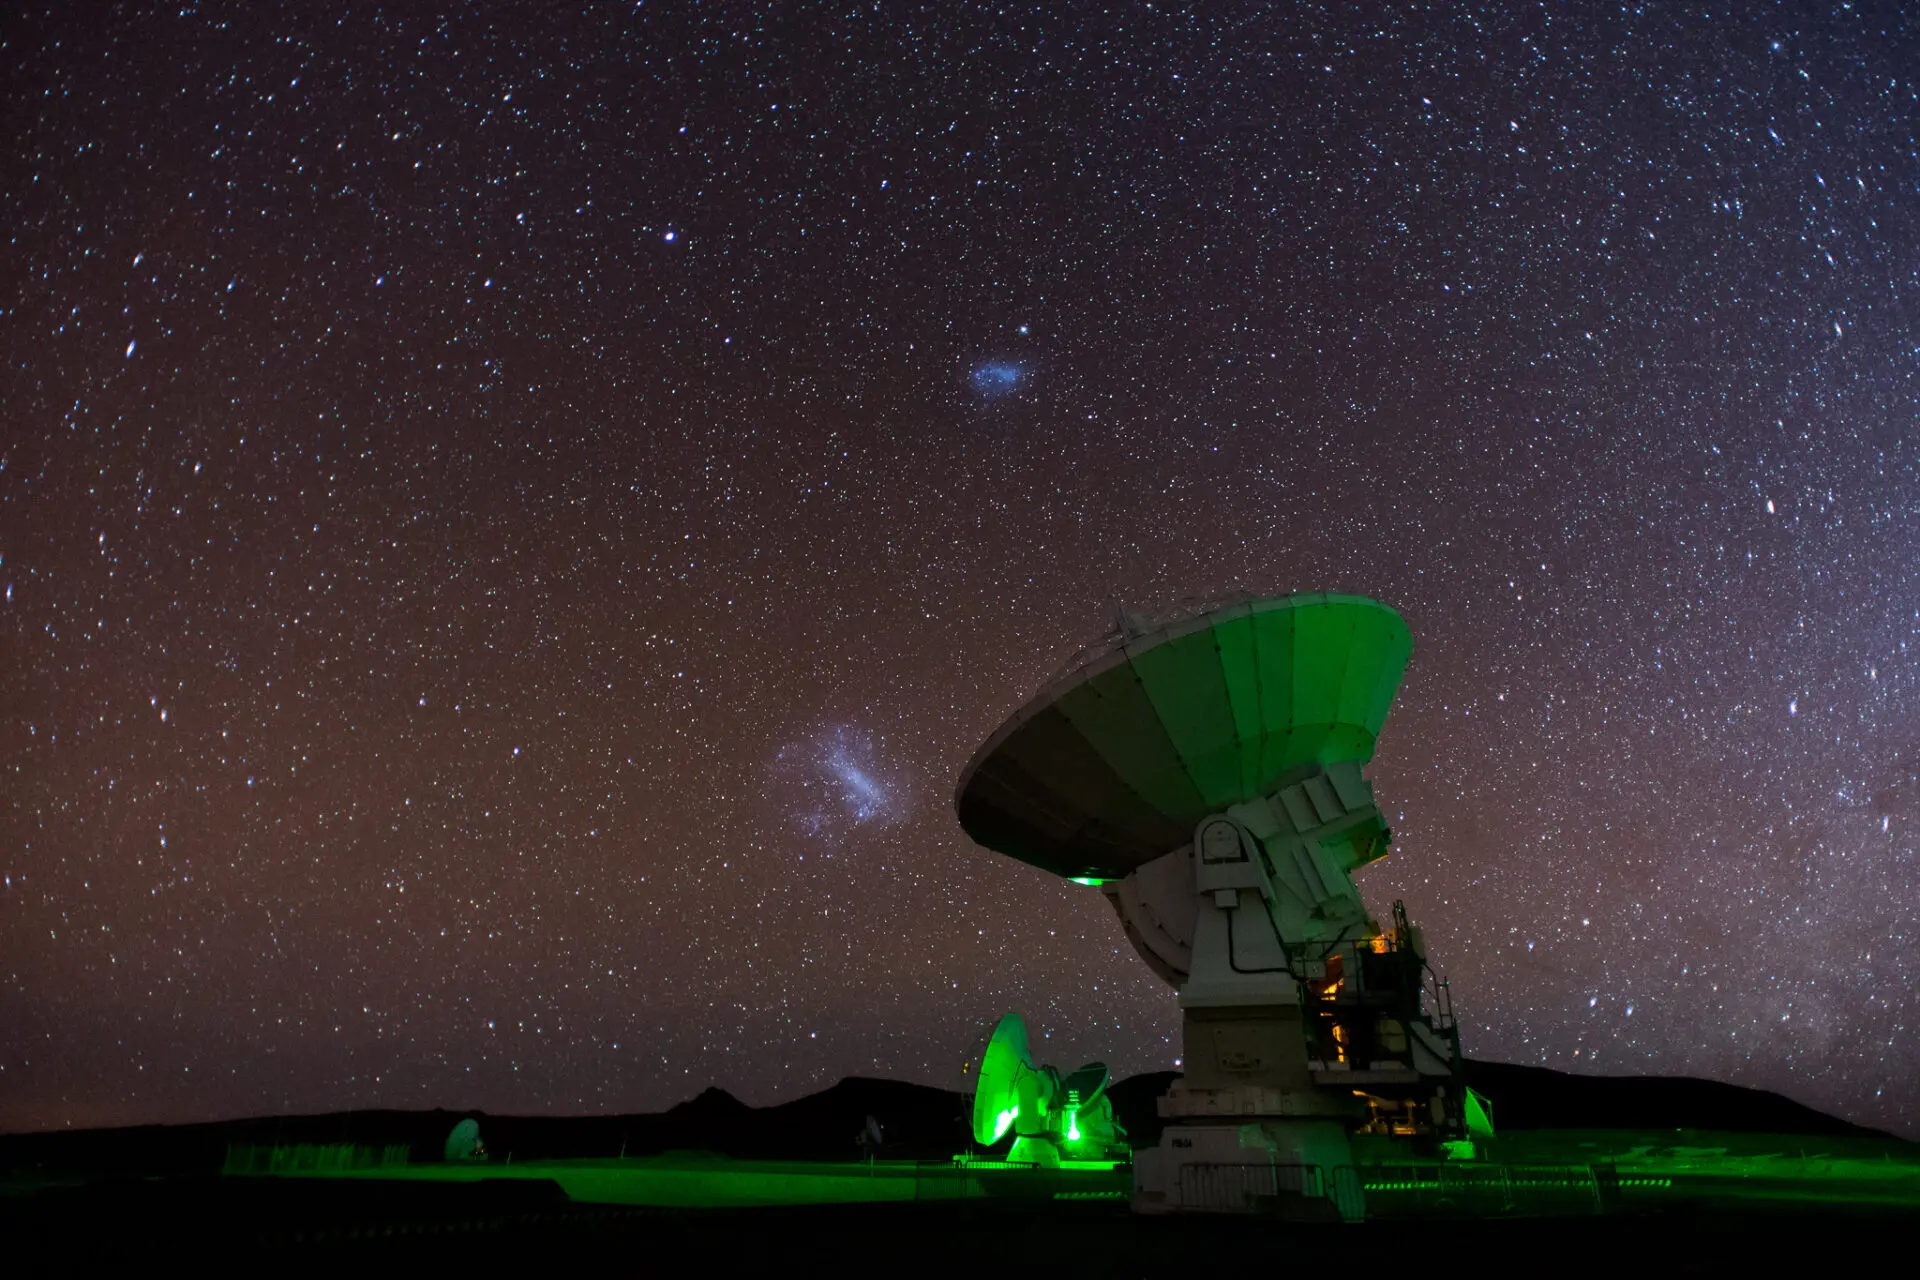

The Magellanic Clouds from the Chajnantor plateau.

The Magellanic Clouds from the Chajnantor plateau.

Credit: Sergio Otárola - ALMA (ESO / NAOJ / NRAO)